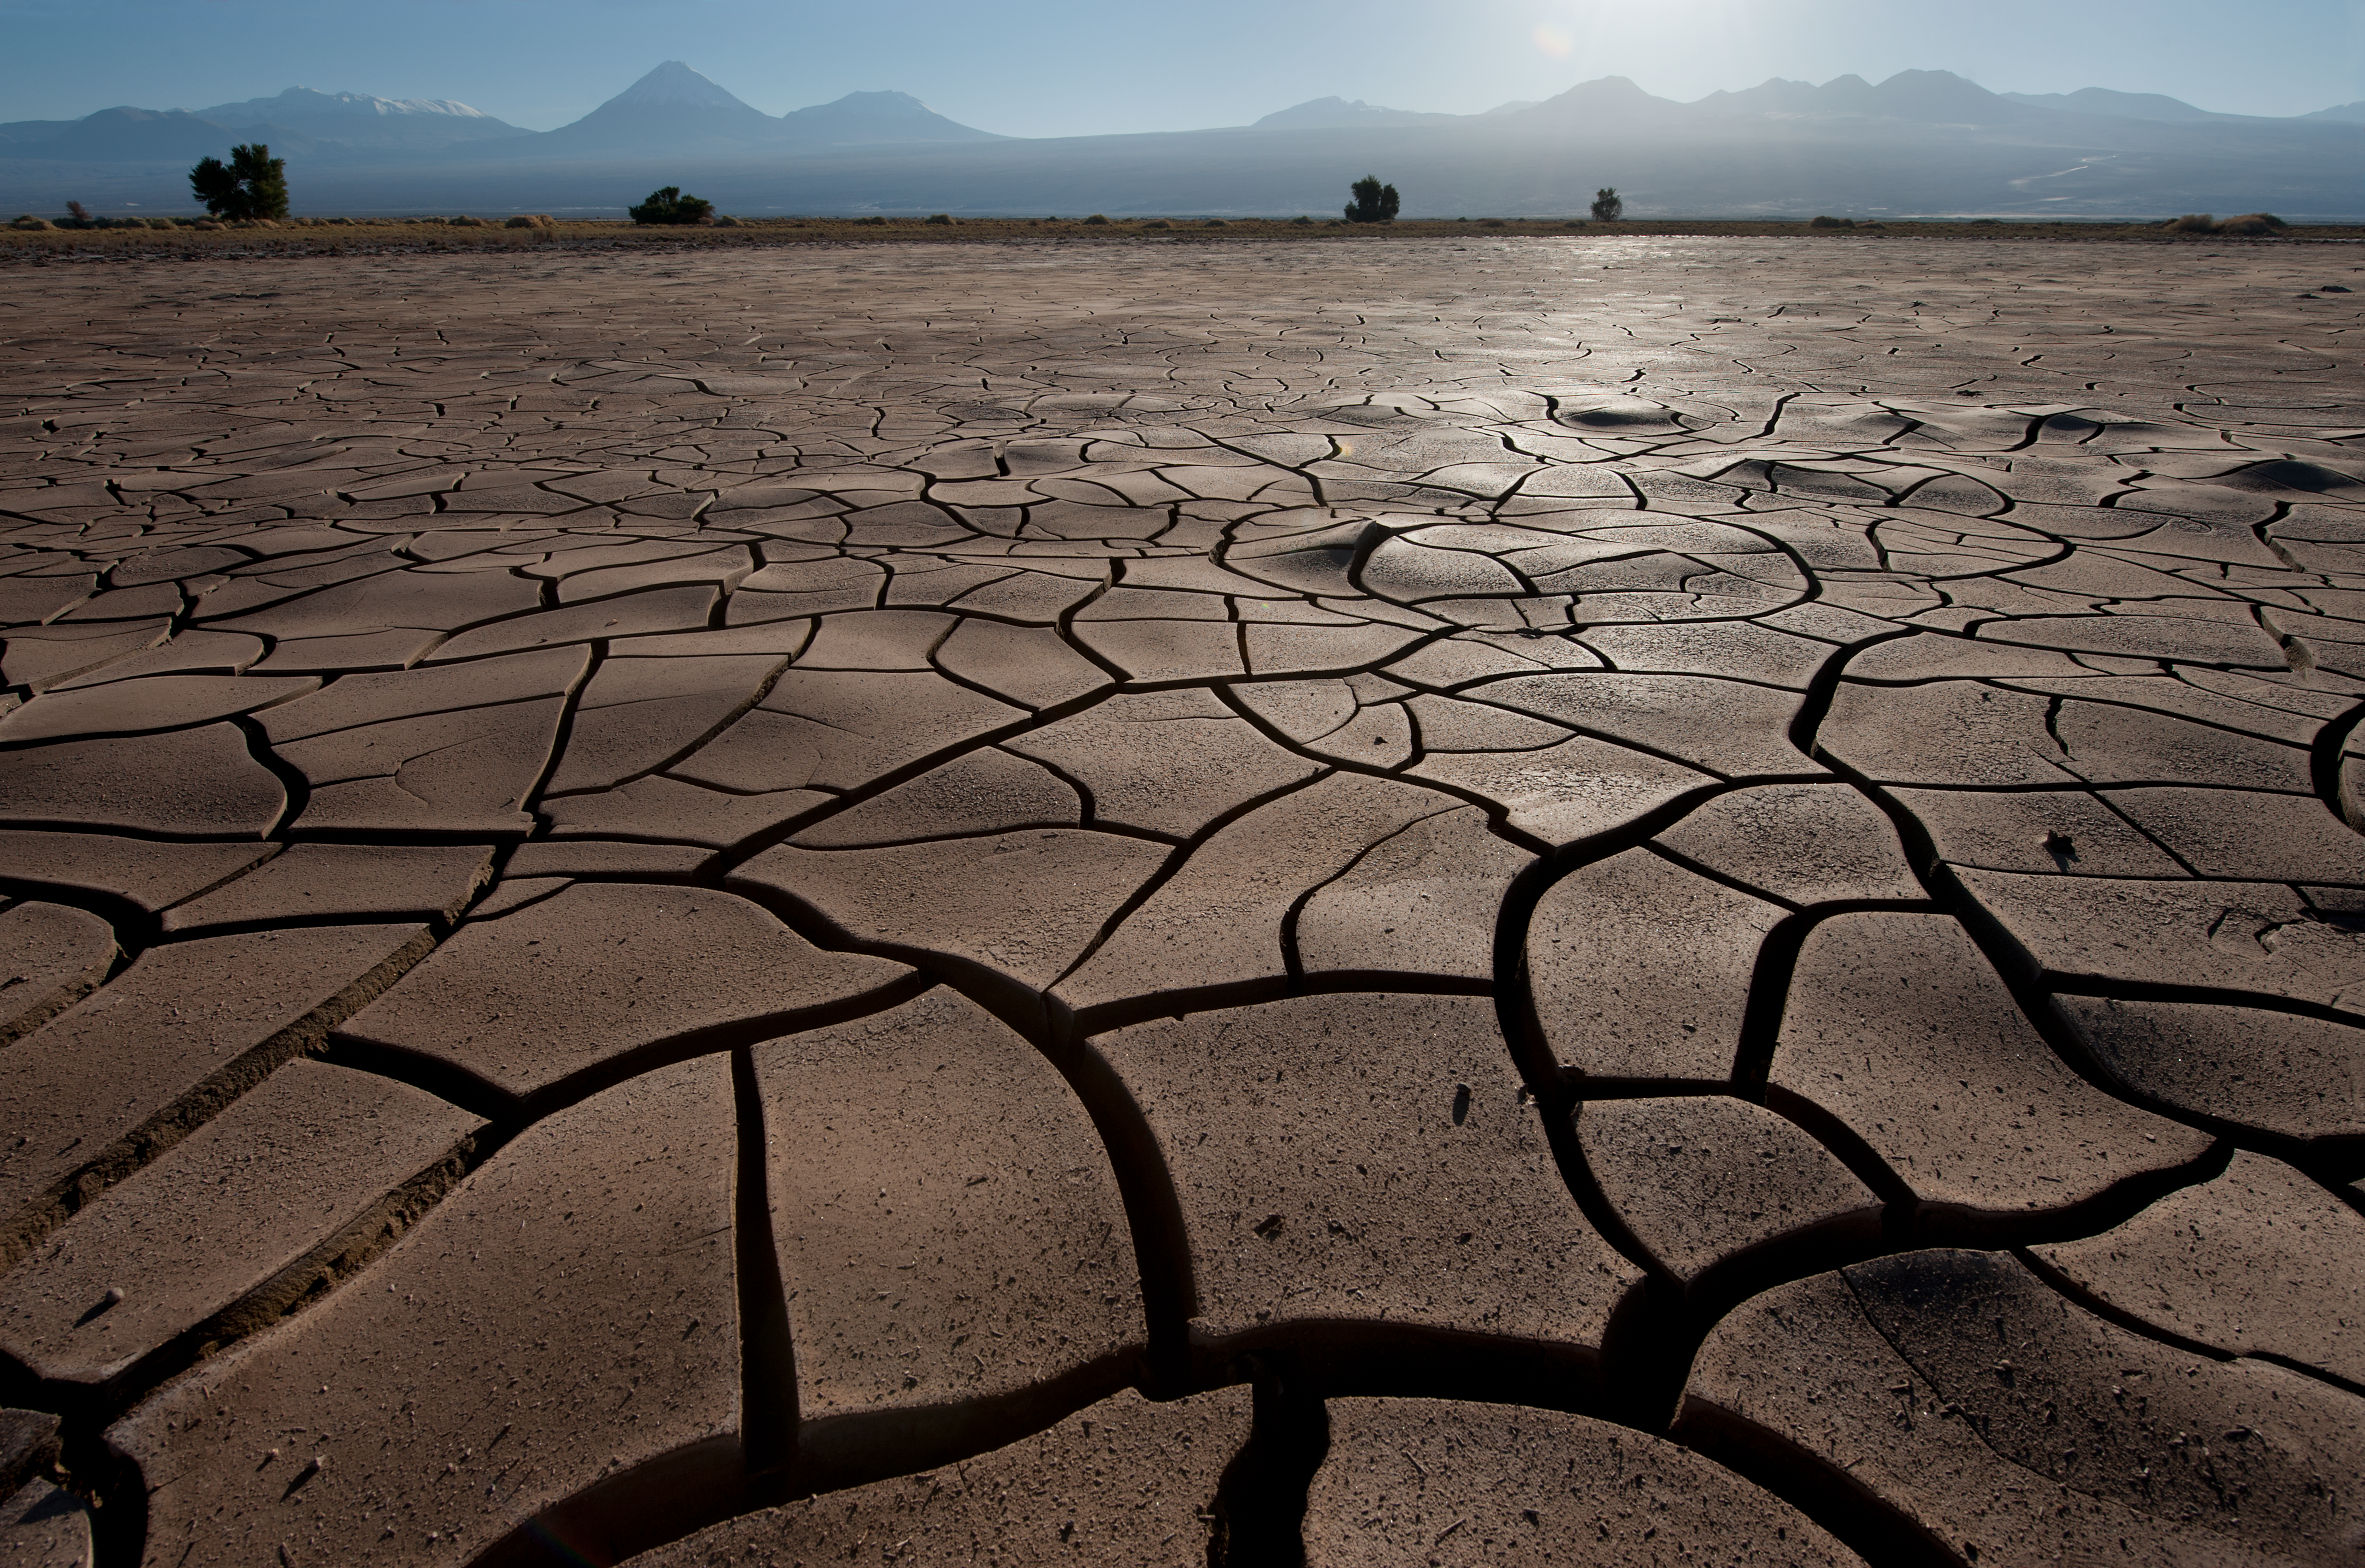

Dry as a desert

Near ALMA site entrance. The road to ALMA OSF is visible on the mountains to the right. The Licancabur volcano can also be seen. Cracked earth shows how dry the area is.

Credit: ESO/Max Alexander